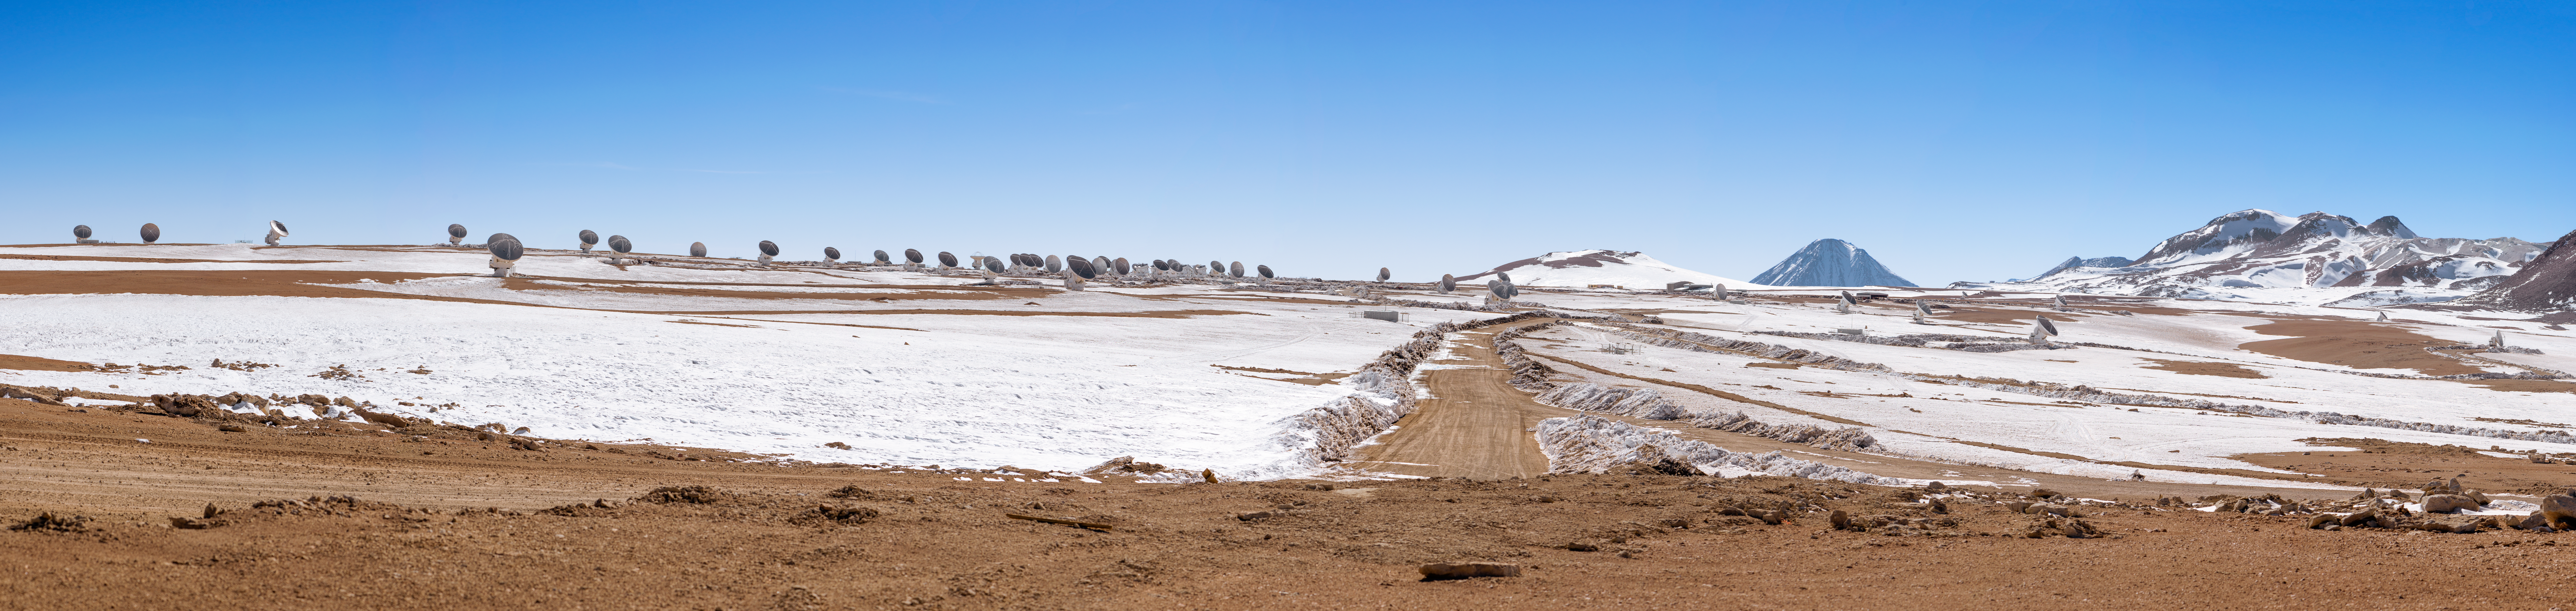

ALMA panorama

ALMA, the Atacama Large Millimetre/Submillimeter Array, is located on the breathtaking Chajnantor Plateau, at an altitude of 5000 metres in the Chilean Andes. Chajnantor means "place of departure" in the Kunza language of the Atacameño people that lived there and named this plateau. This plateau is the highest major observatory site in the world, and the atmosphere above its is the driest in the world, with the exception of Antarctica.

Credit: ESO